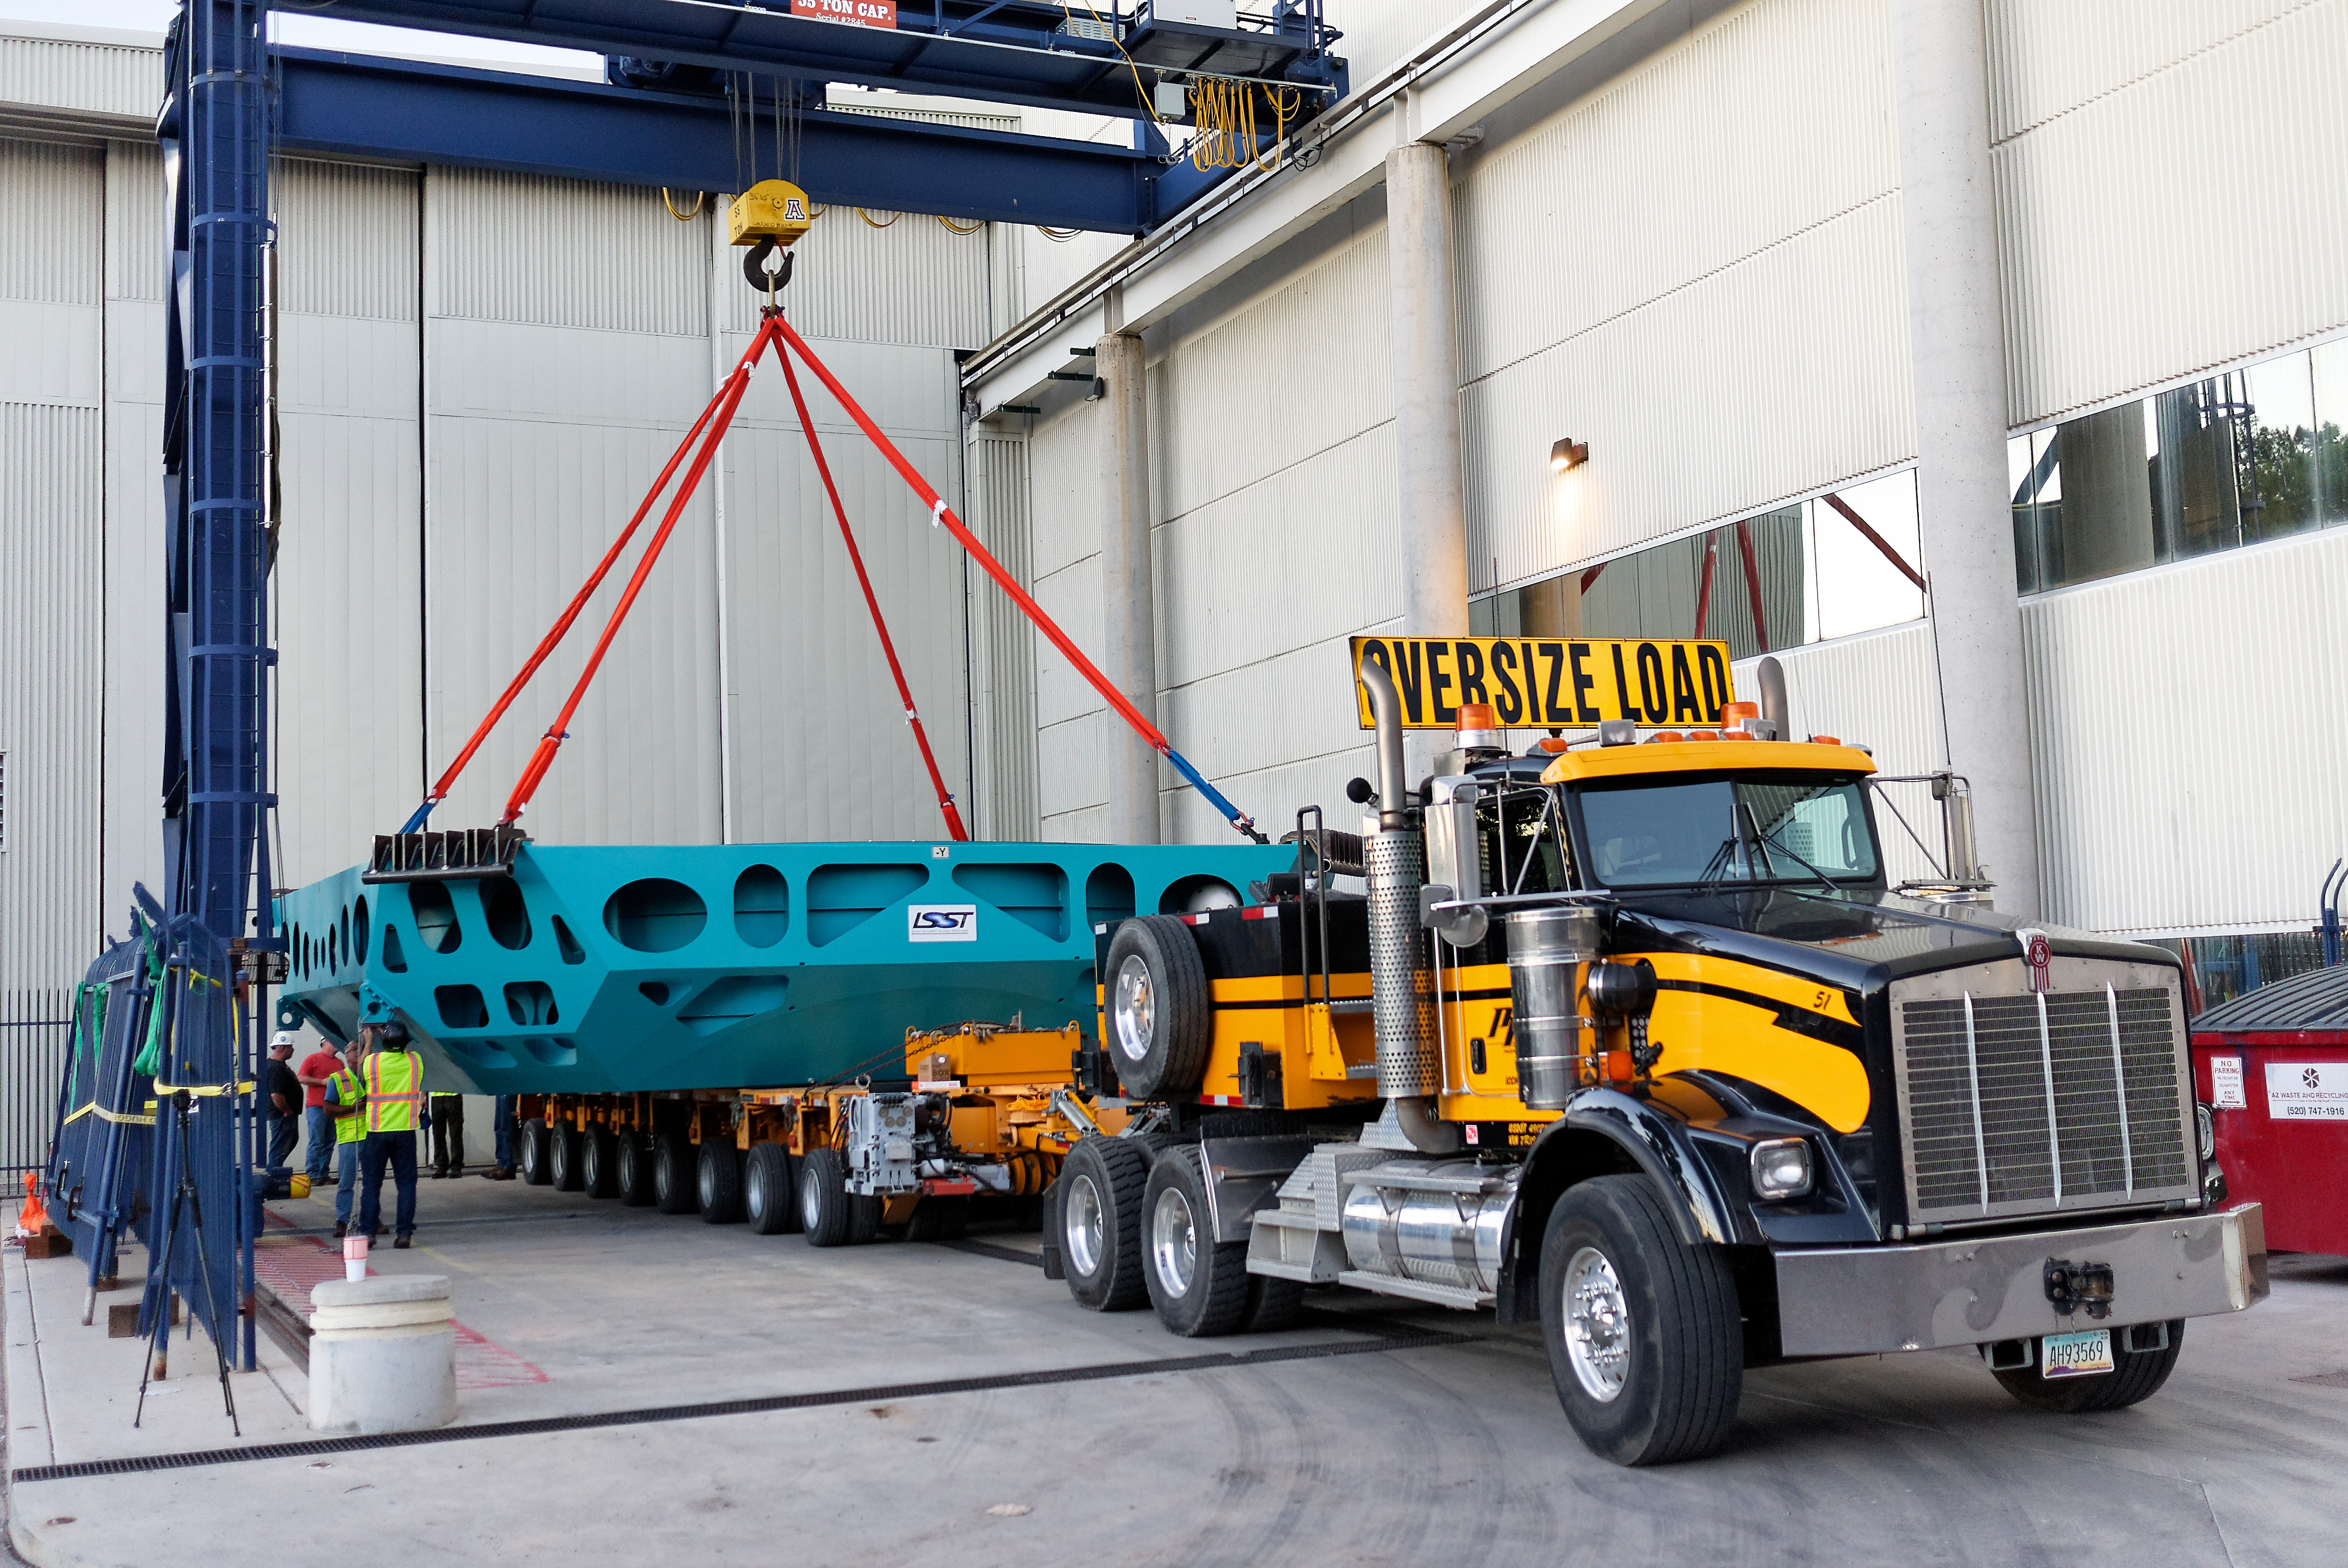

M1M3 Cell Move CAID to Mirror Lab

Early in the morning on October 10, 2018, the Primary/Tertiary Mirror (M1M3) Cell (the steel structure that supports the mirror) was moved from CAID Industries, where it was manufactured, to the Richard F. Caris Mirror Lab on the University of Arizona campus. At the Mirror Lab it will be integrated with the M1M3 mirror, which is scheduled to be removed from storage and delivered to the Mirror Lab next week. Here, the Cell is lifted from the truck and moved into the Mirror Lab by crane.

Credit: Rubin Observatory/NSF/AURA